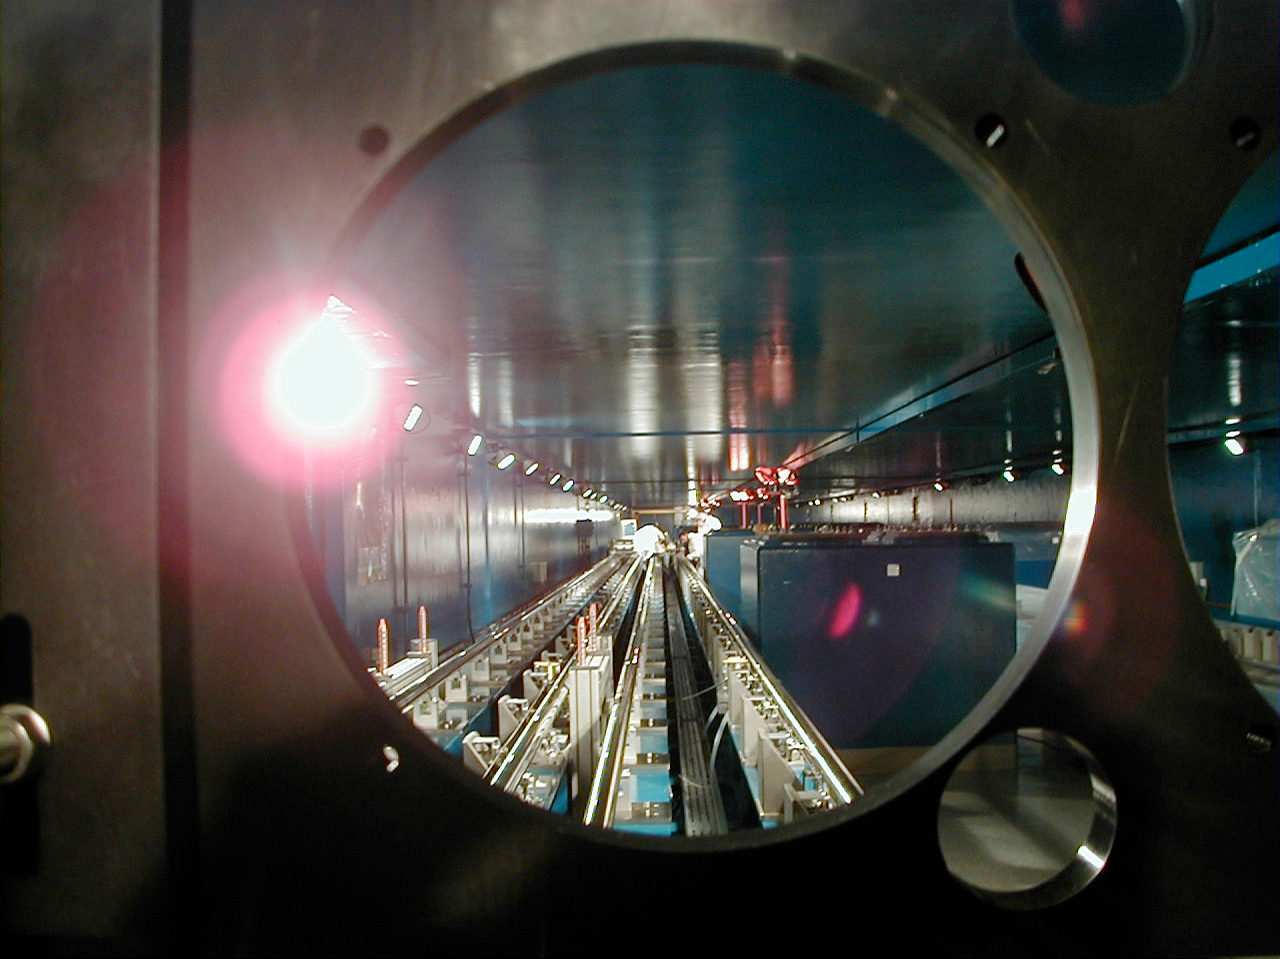

VLTI Delay Lines in the interferometric tunnel

The rails for the first VLTI Delay Line, as seen through a "window" in the Retroreflector Carriage.

(This digital photo was obtained on September 10, 2000).

Credit: ESO